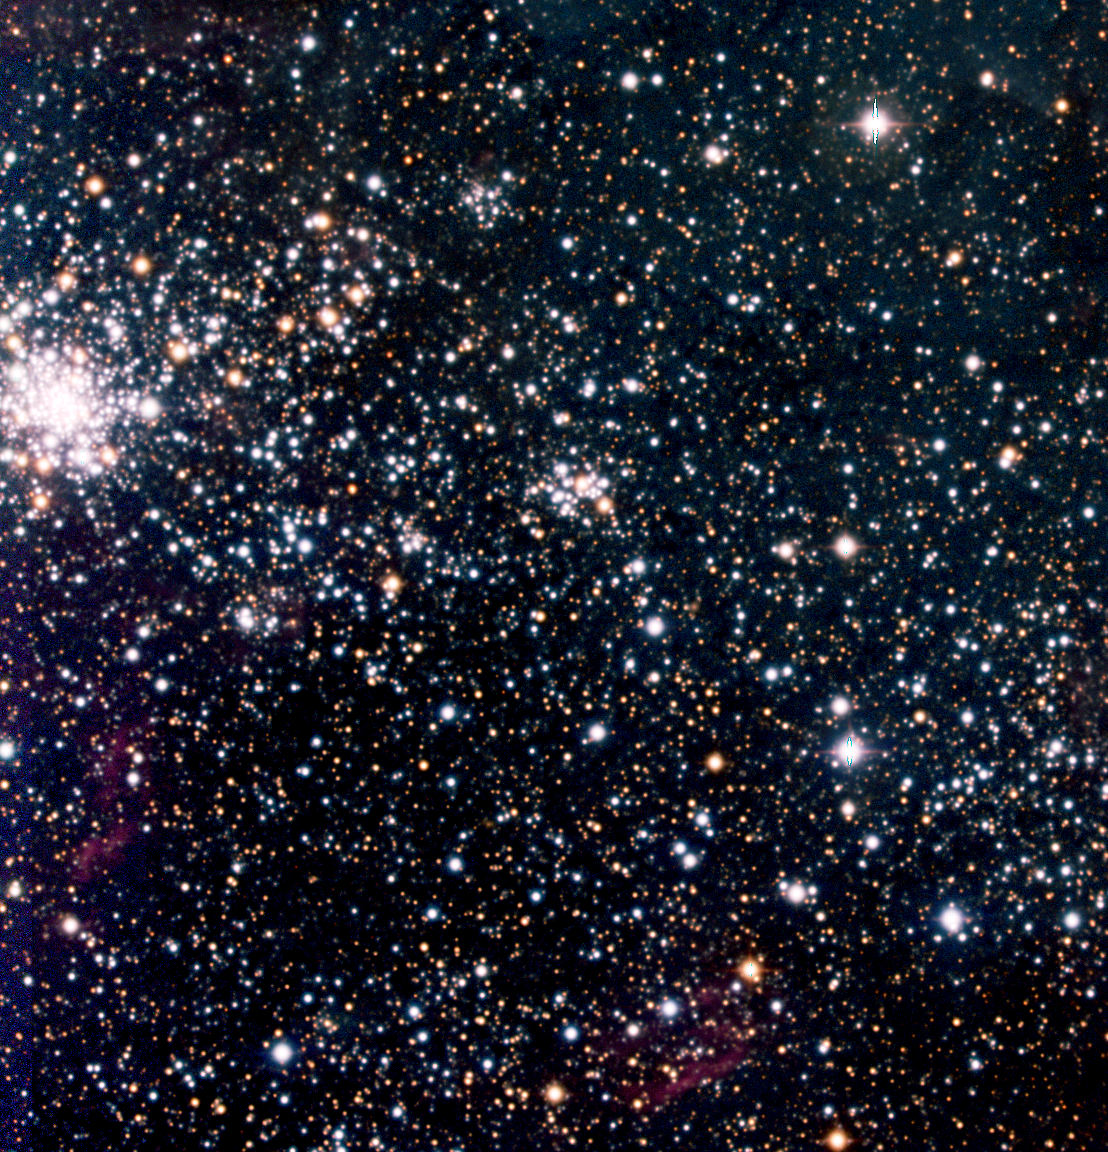

In Tarantula territory (d)

The area of the young globular cluster NGC 2100 , located east of the Tarantula Nebula , at the extreme left edge of ESO Press Photo eso0216a and the field of this photo.

Credit: ESO